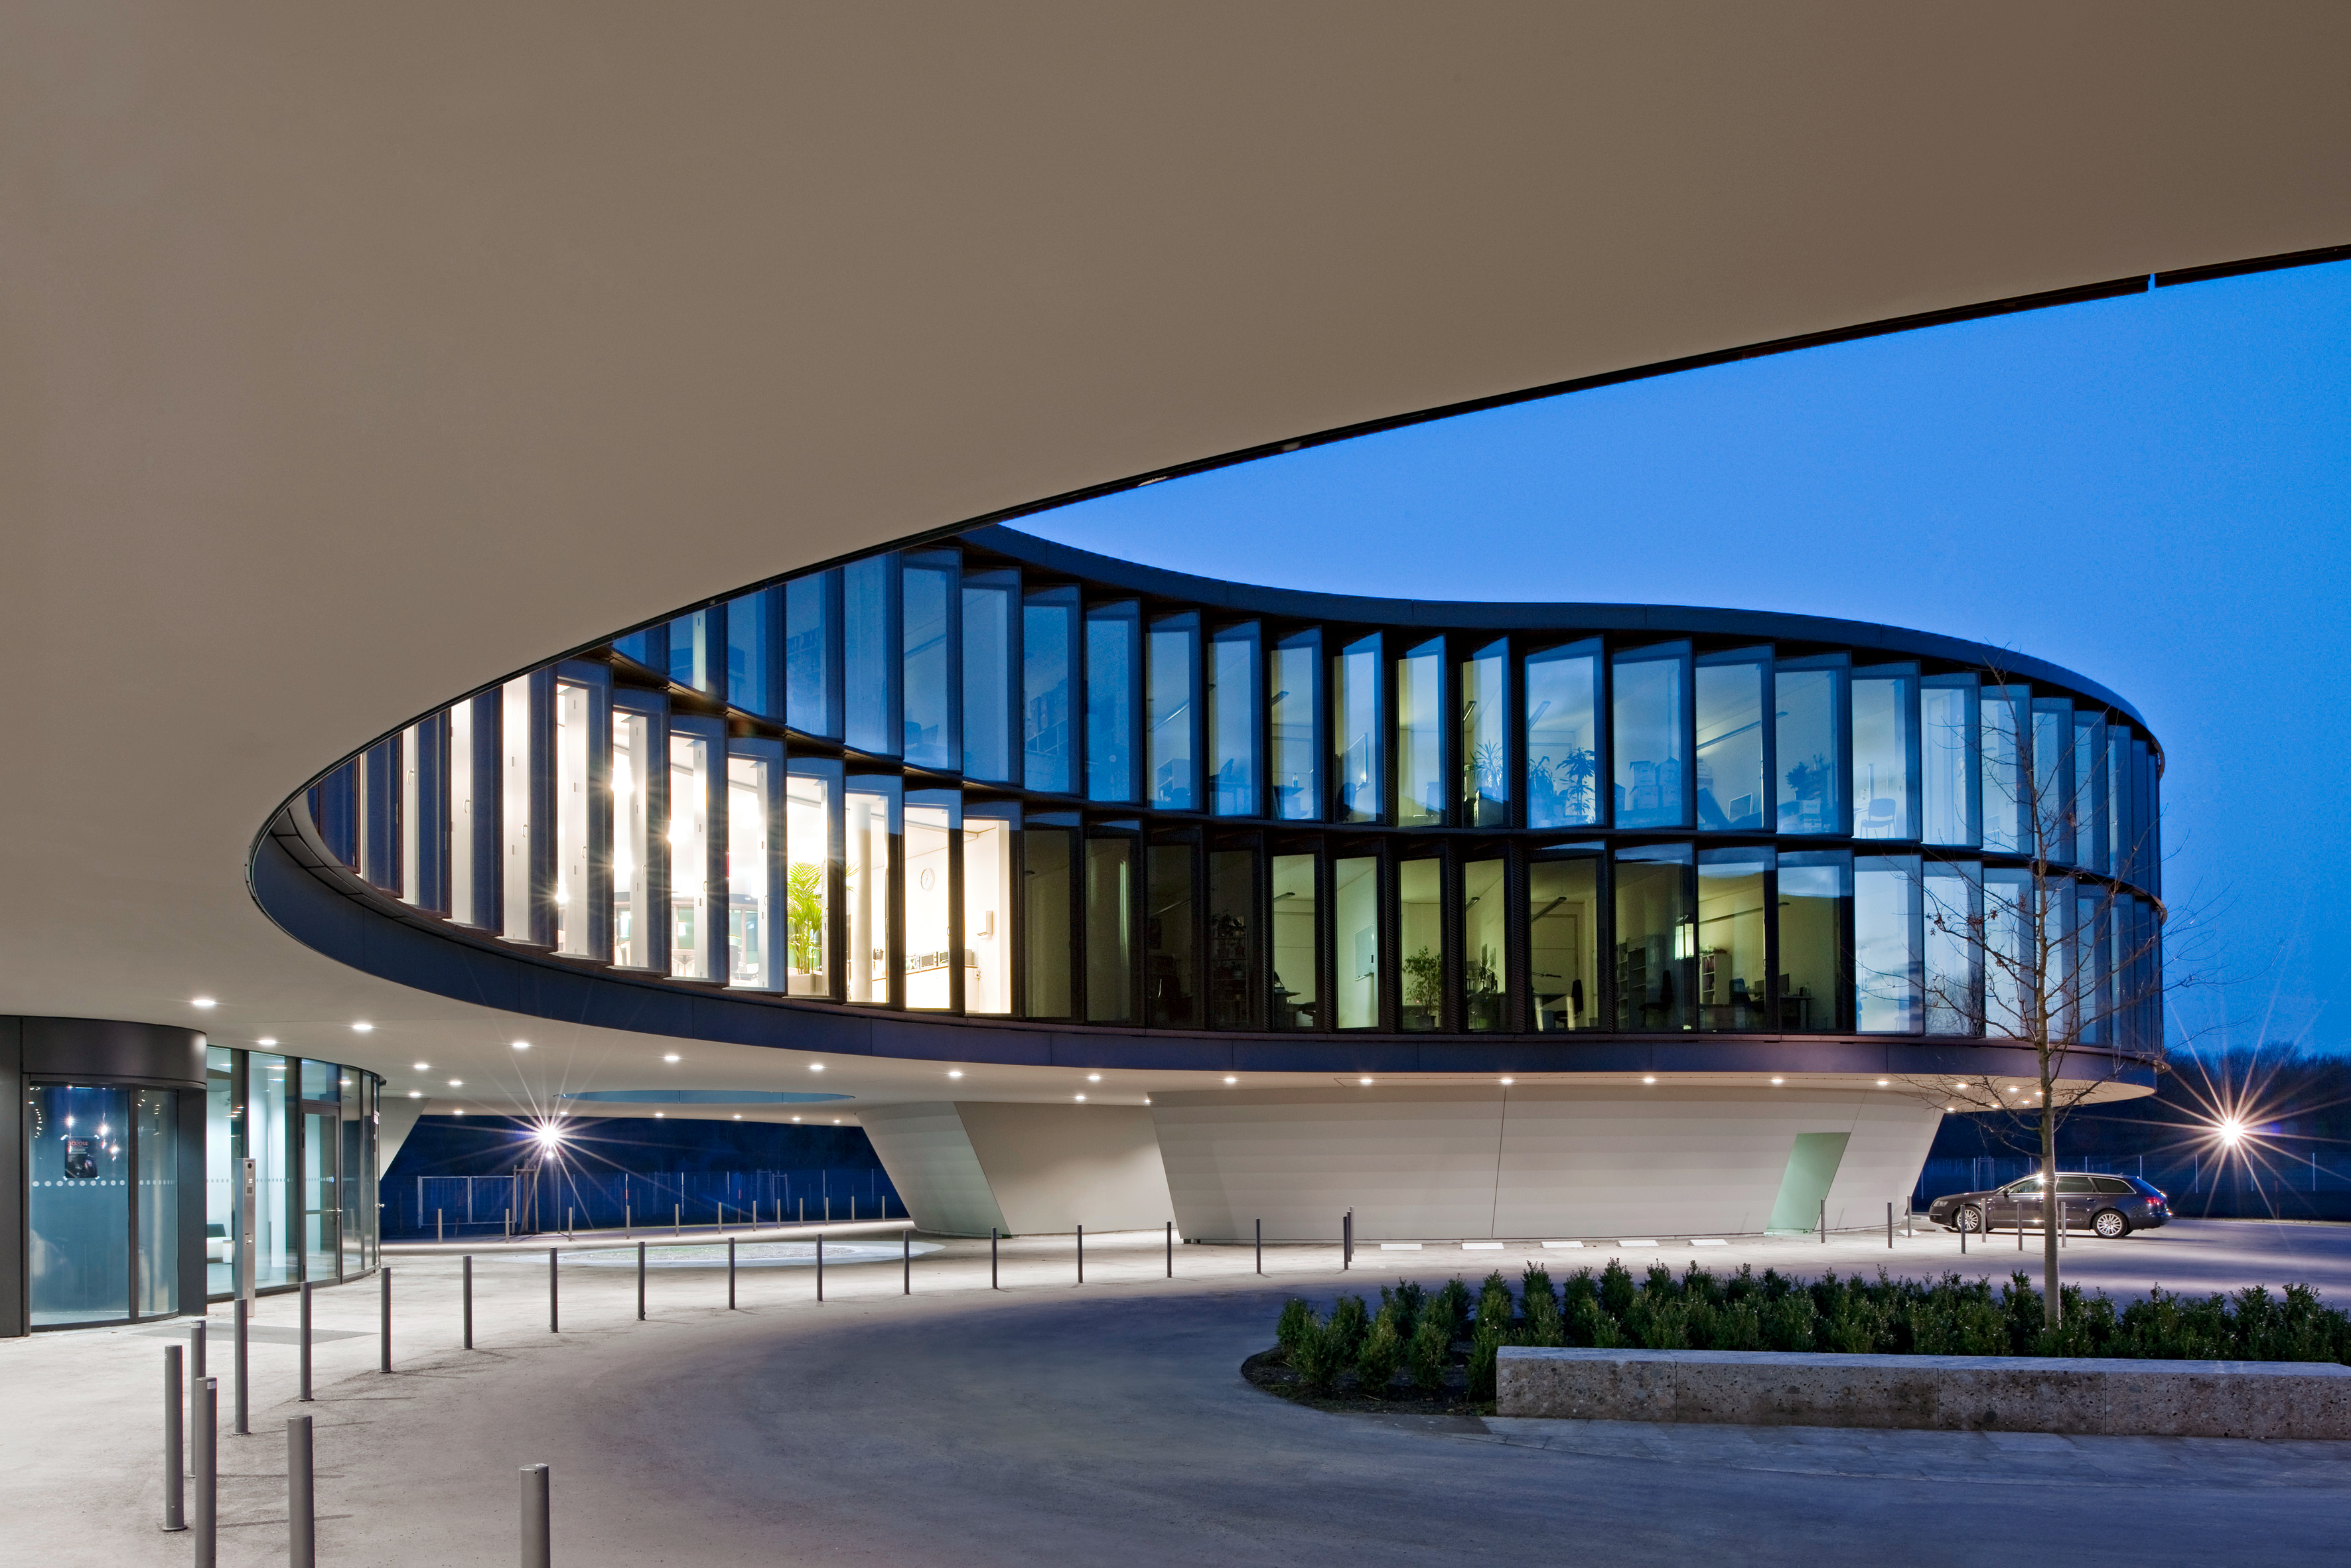

A view of the HQ Extension

A view of the new ESO HQ Extension. Designed to be in keeping with the original building, the office building shown, follows the same curved shape, makes extensive use of natural light sources and has two inner courtyards.

The extension to ESO HQ was inaugurated in December 2013. See the announcement here.

Credit: ESO/H. Hurnaus